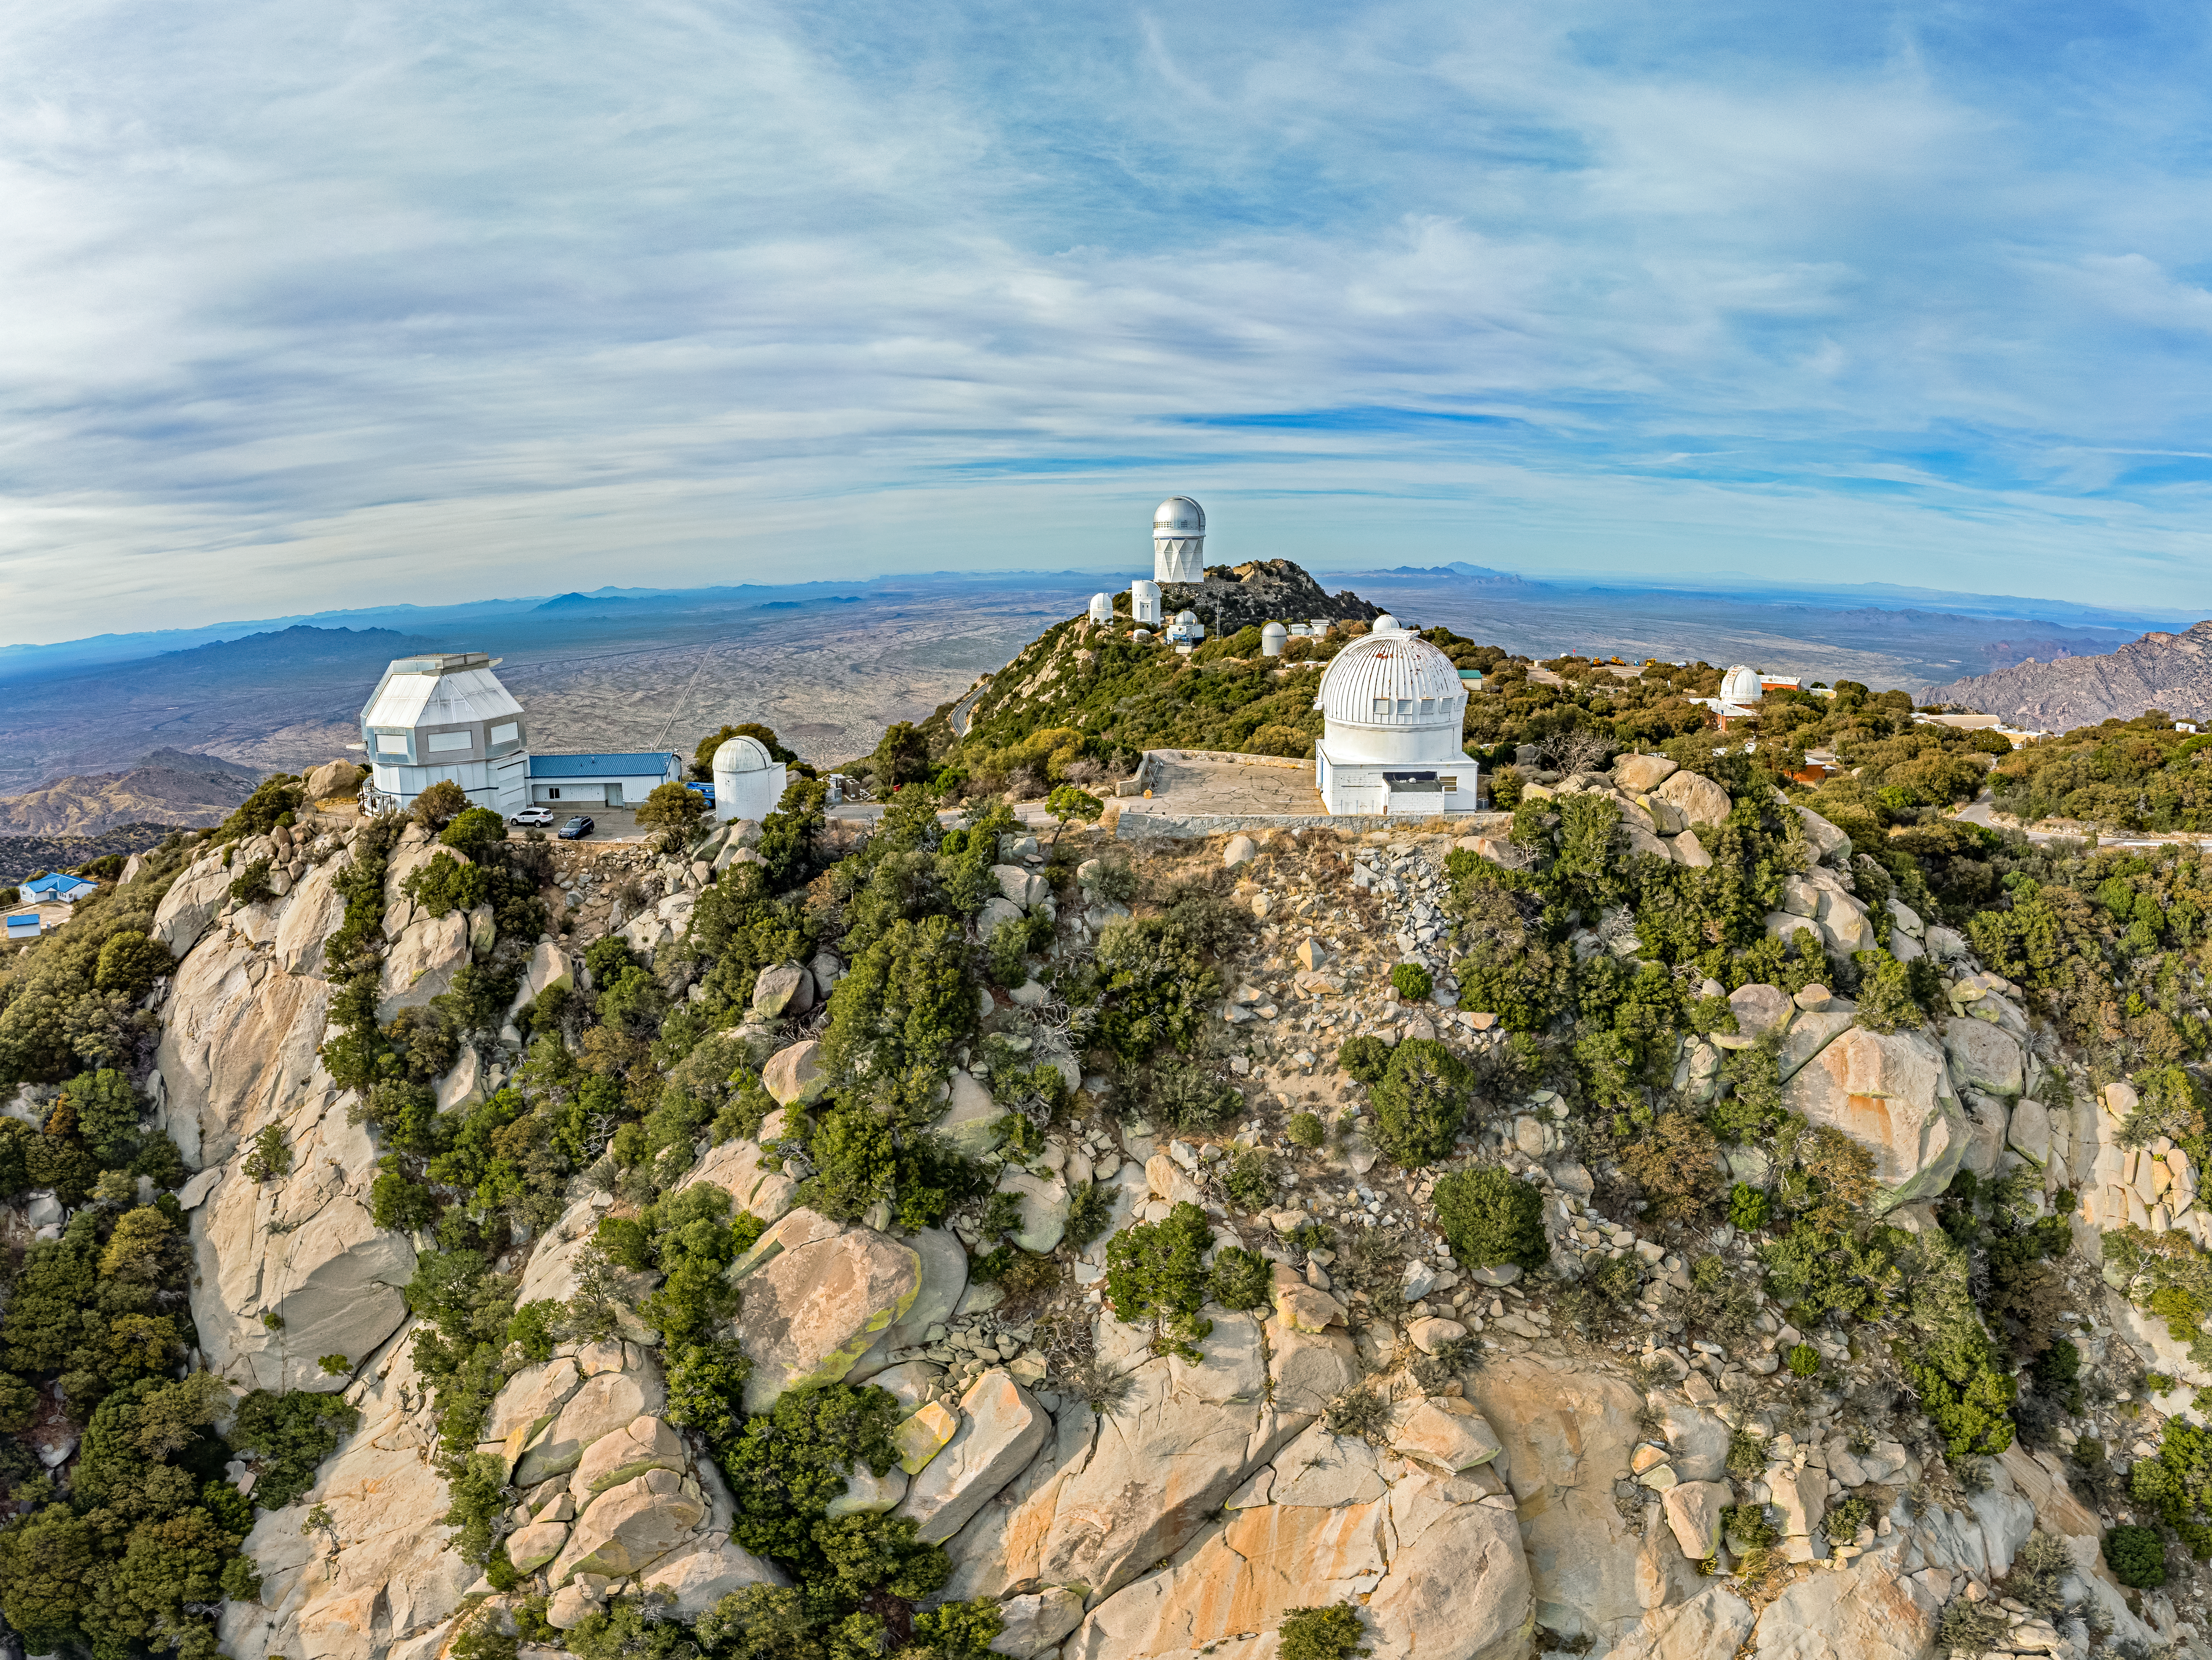

Kitt Peak National Observatory

Aerial view of Kitt Peak National Observatory, a Program of NSF NOIRLab, and some of its tenant telescopes.

Credit: KPNO/NOIRLab/NSF/AURA